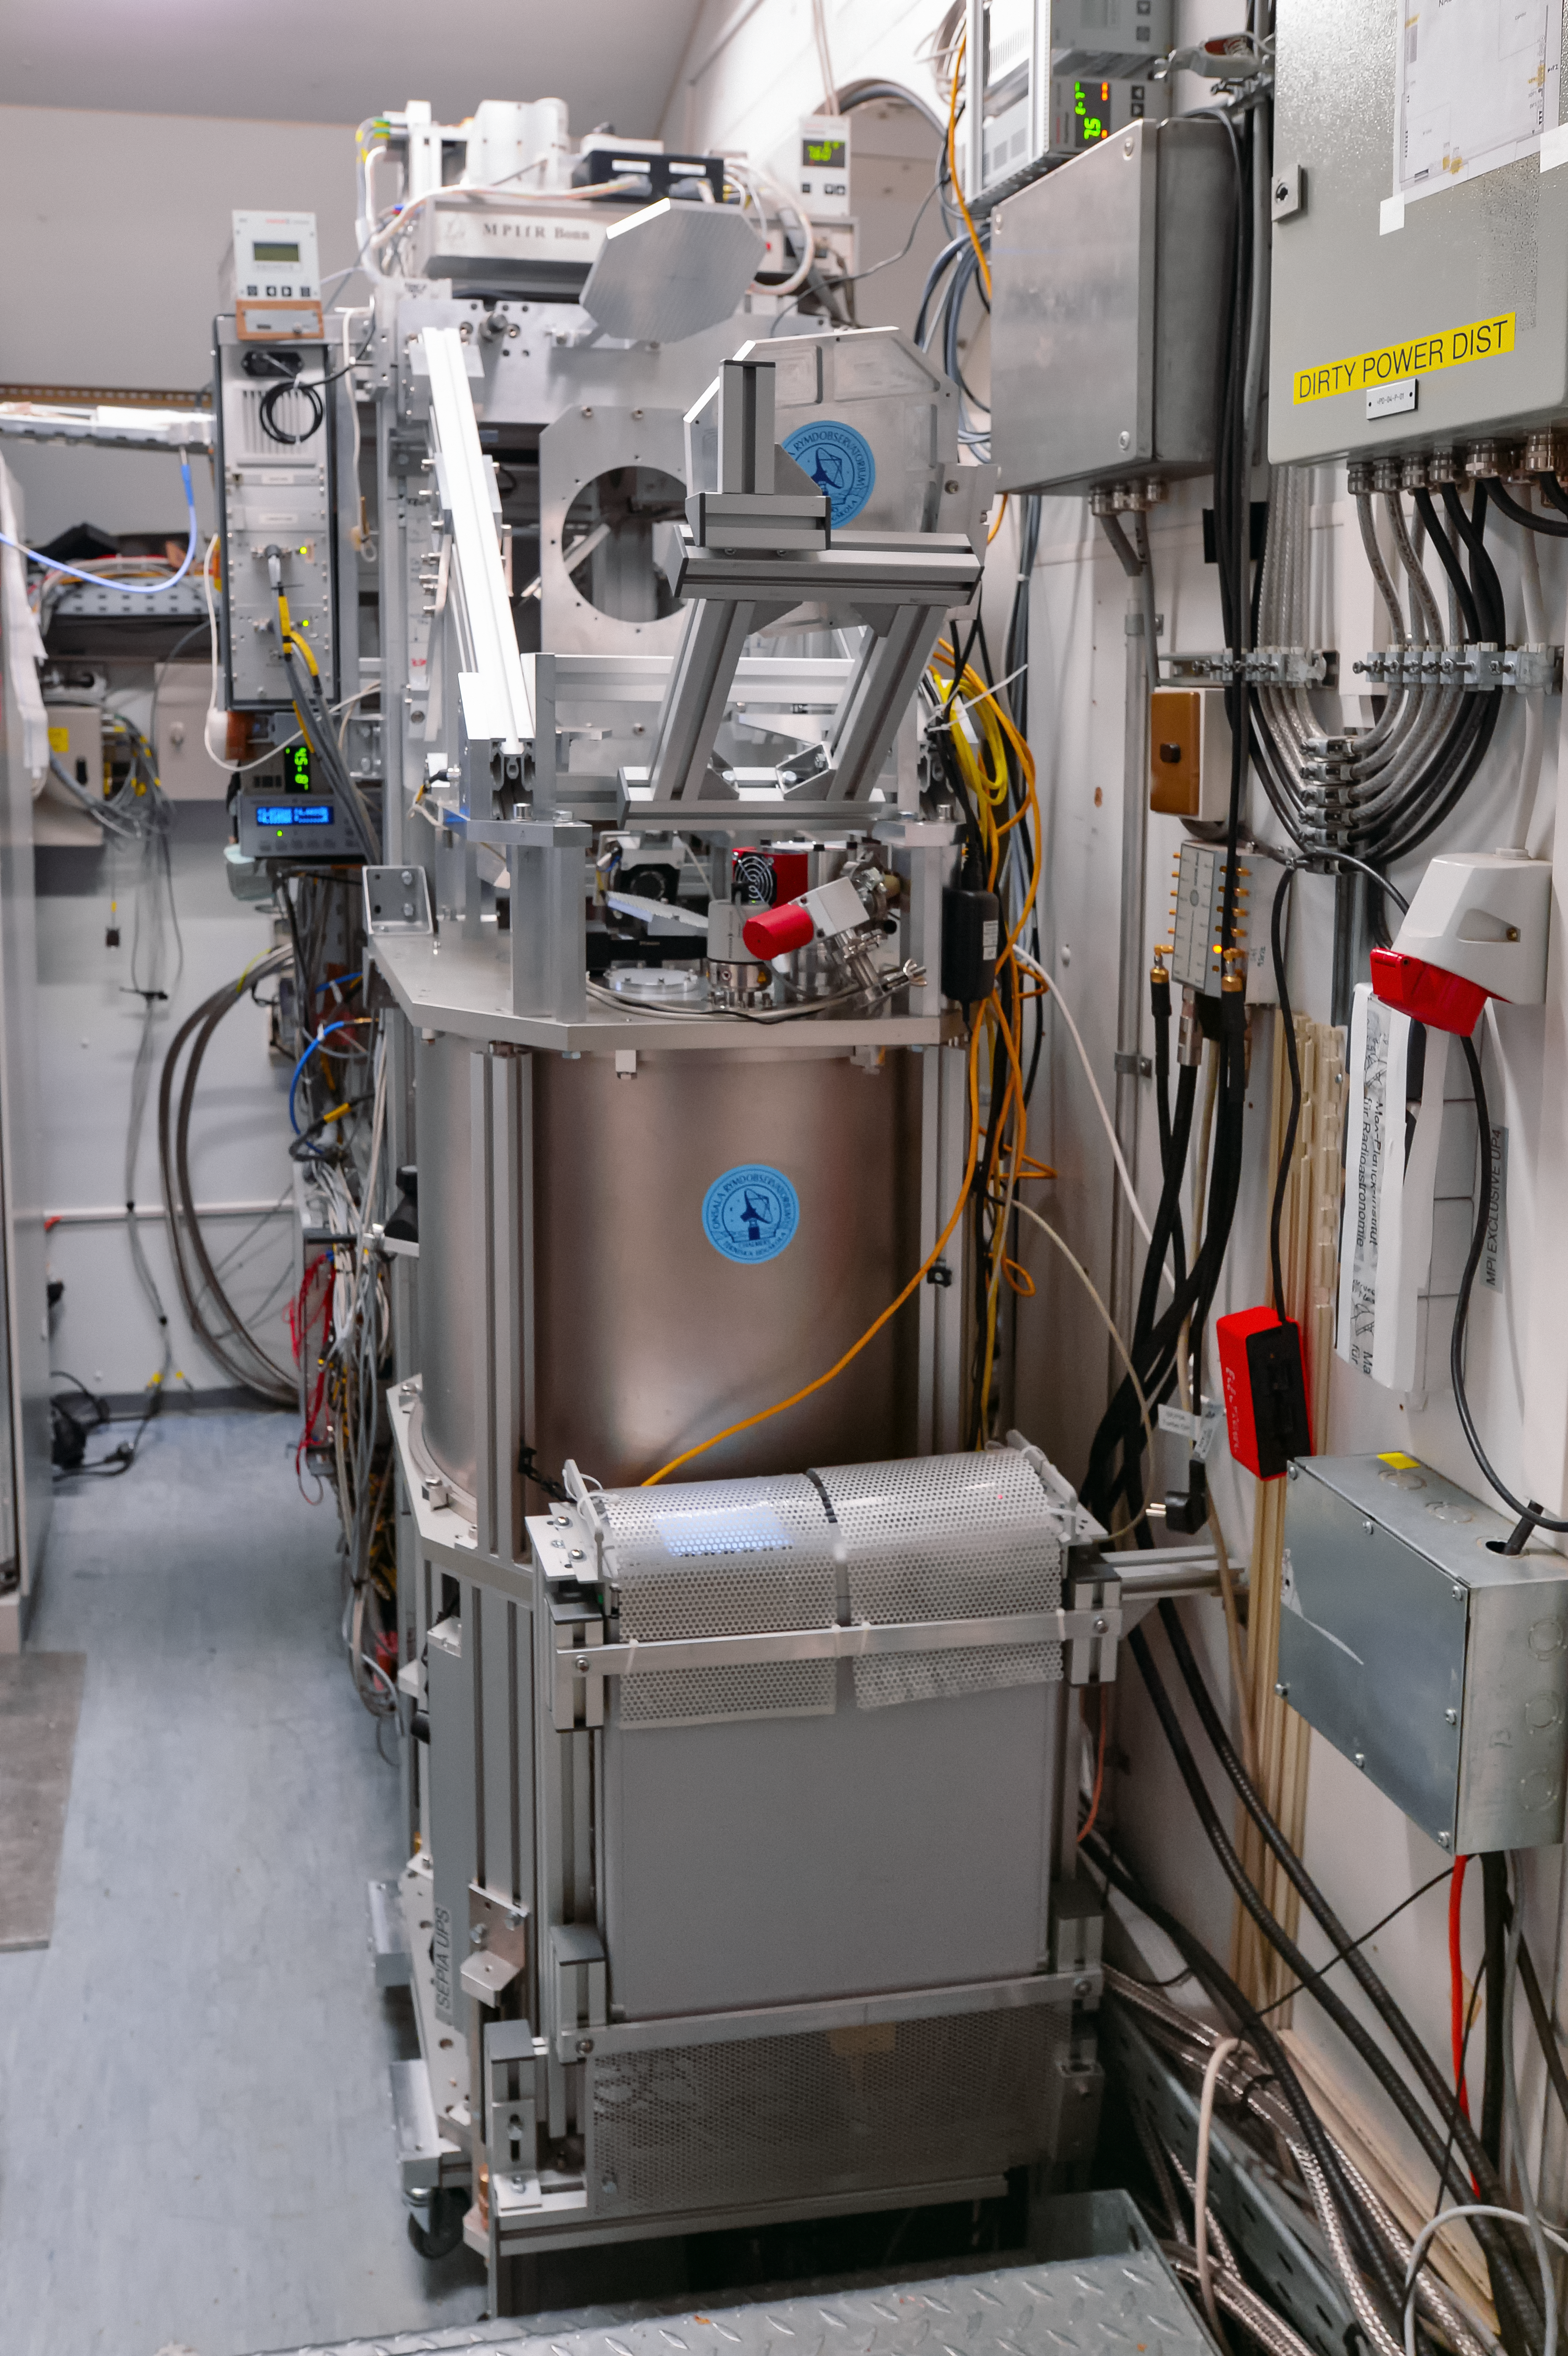

New APEX instrument for finding water in the Universe

A new instrument attached to the 12-metre Atacama Pathfinder Experiment (APEX) telescope at 5000 metres above sea level in the Chilean Andes is opening up a previously unexplored window on the Universe. The Swedish–ESO PI receiver for APEX (SEPIA) will detect the faint signals from water and other molecules within the Milky Way, other nearby galaxies and the early Universe.

This picture shows the SEPIA instrument after installation.

Credit: ESO/Carlos Duran